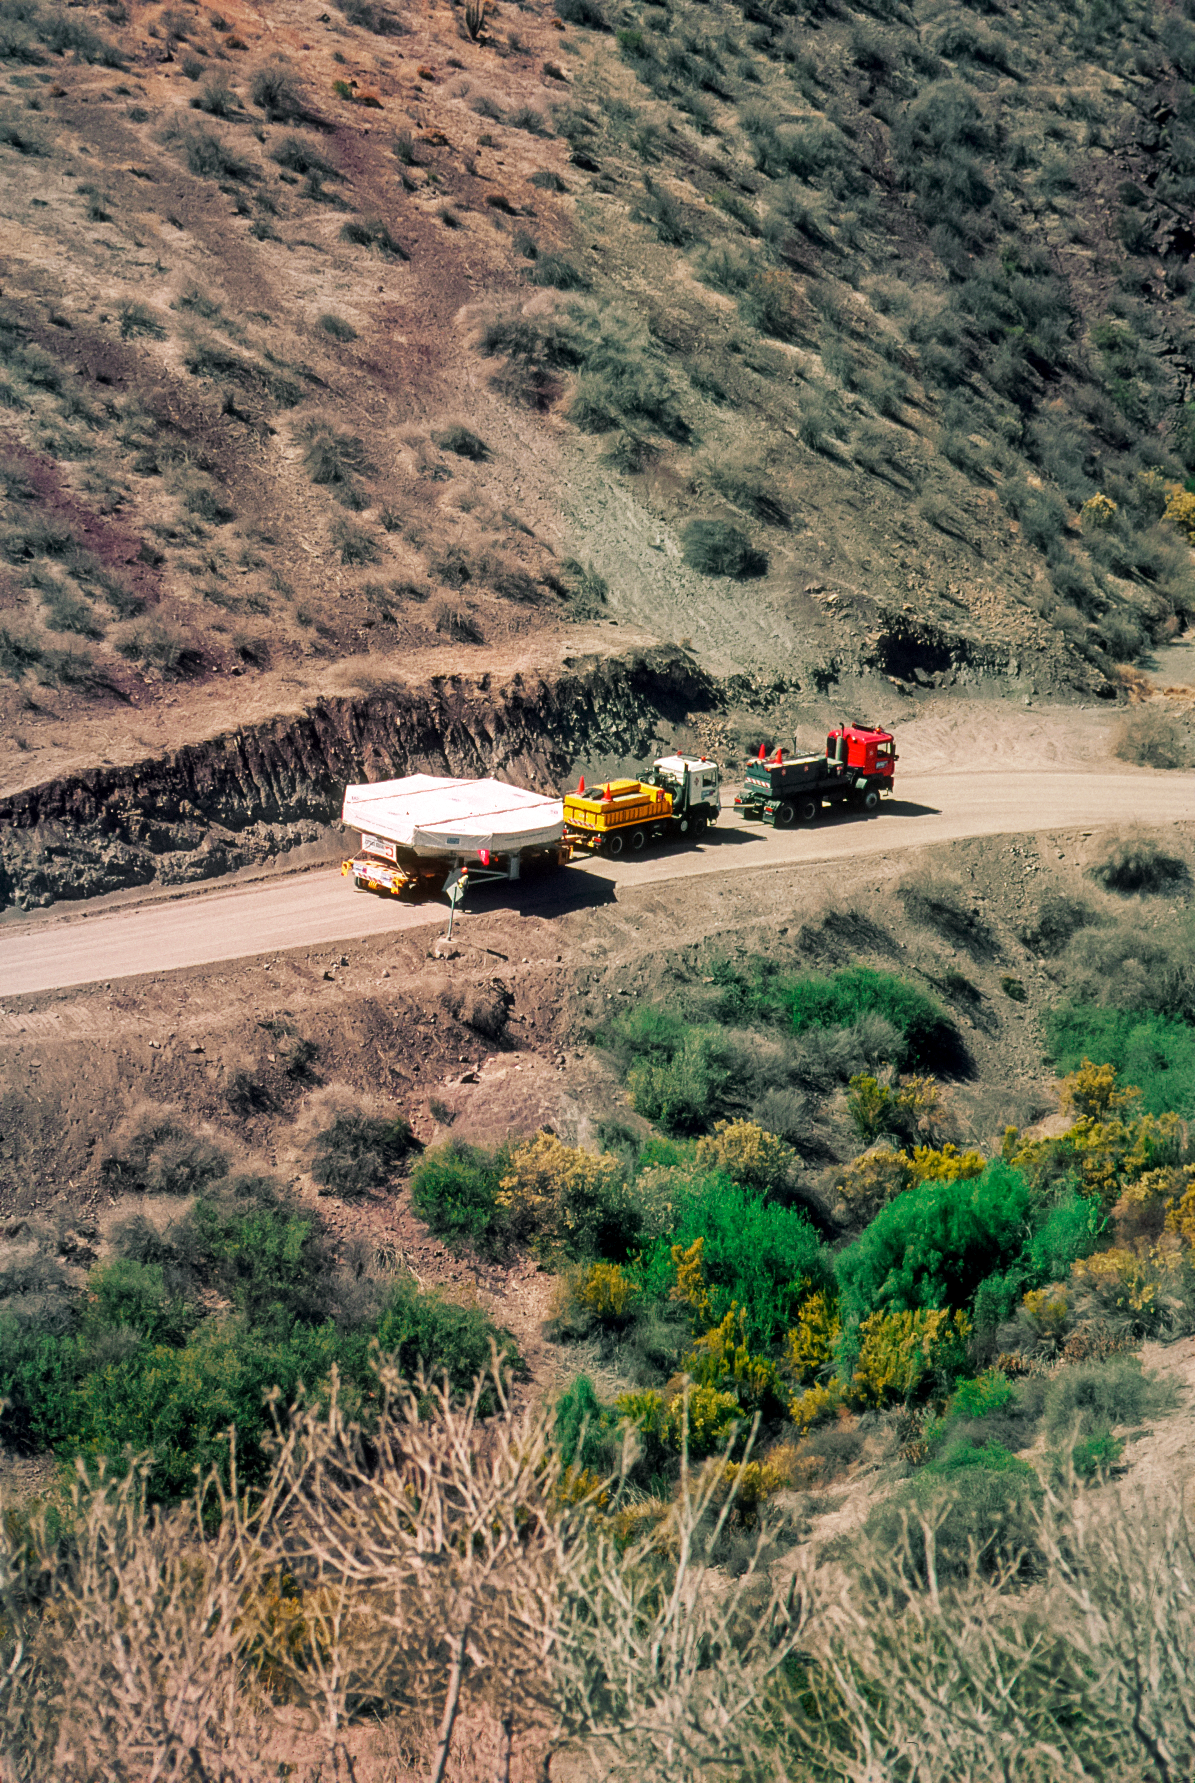

Gemini South primary mirror transportation

Gemini South primary mirror transportation.

Credit: International Gemini Observatory/NOIRLab/NSF/AURA/M.Paredes